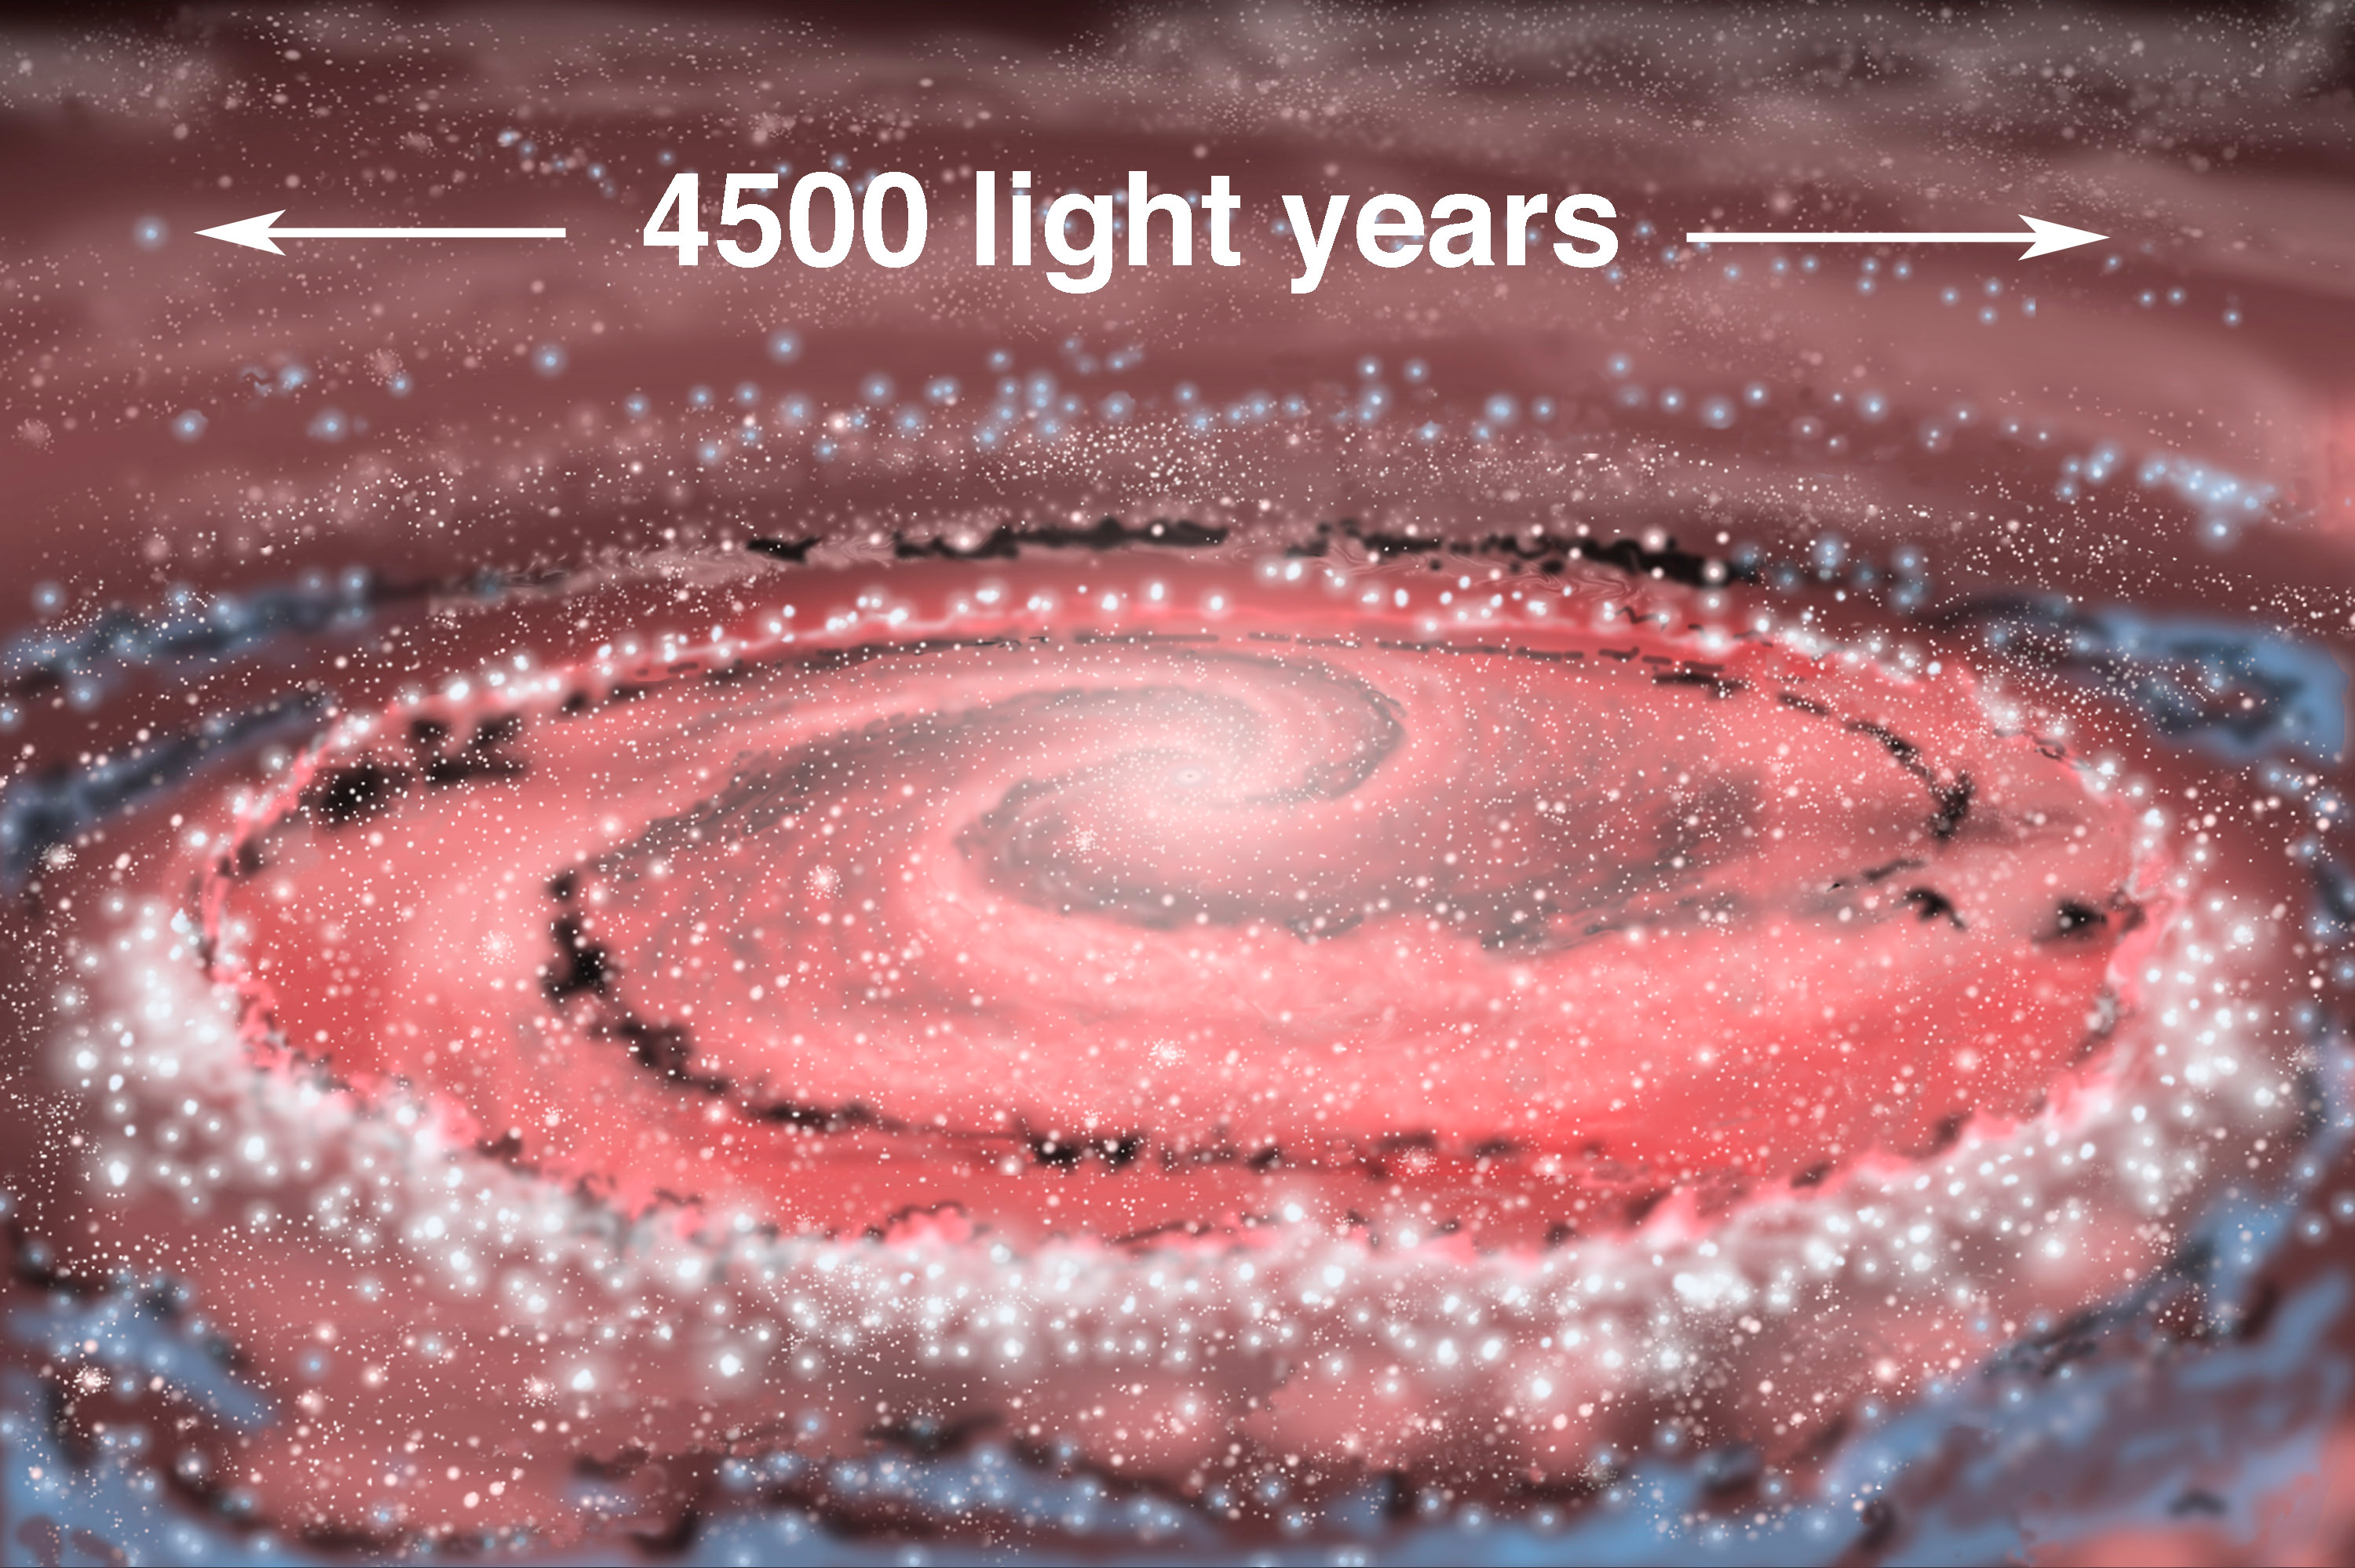

NGC 1097

Credit: All artwork courtesy of Gemini Observatory by Jon Lomberg